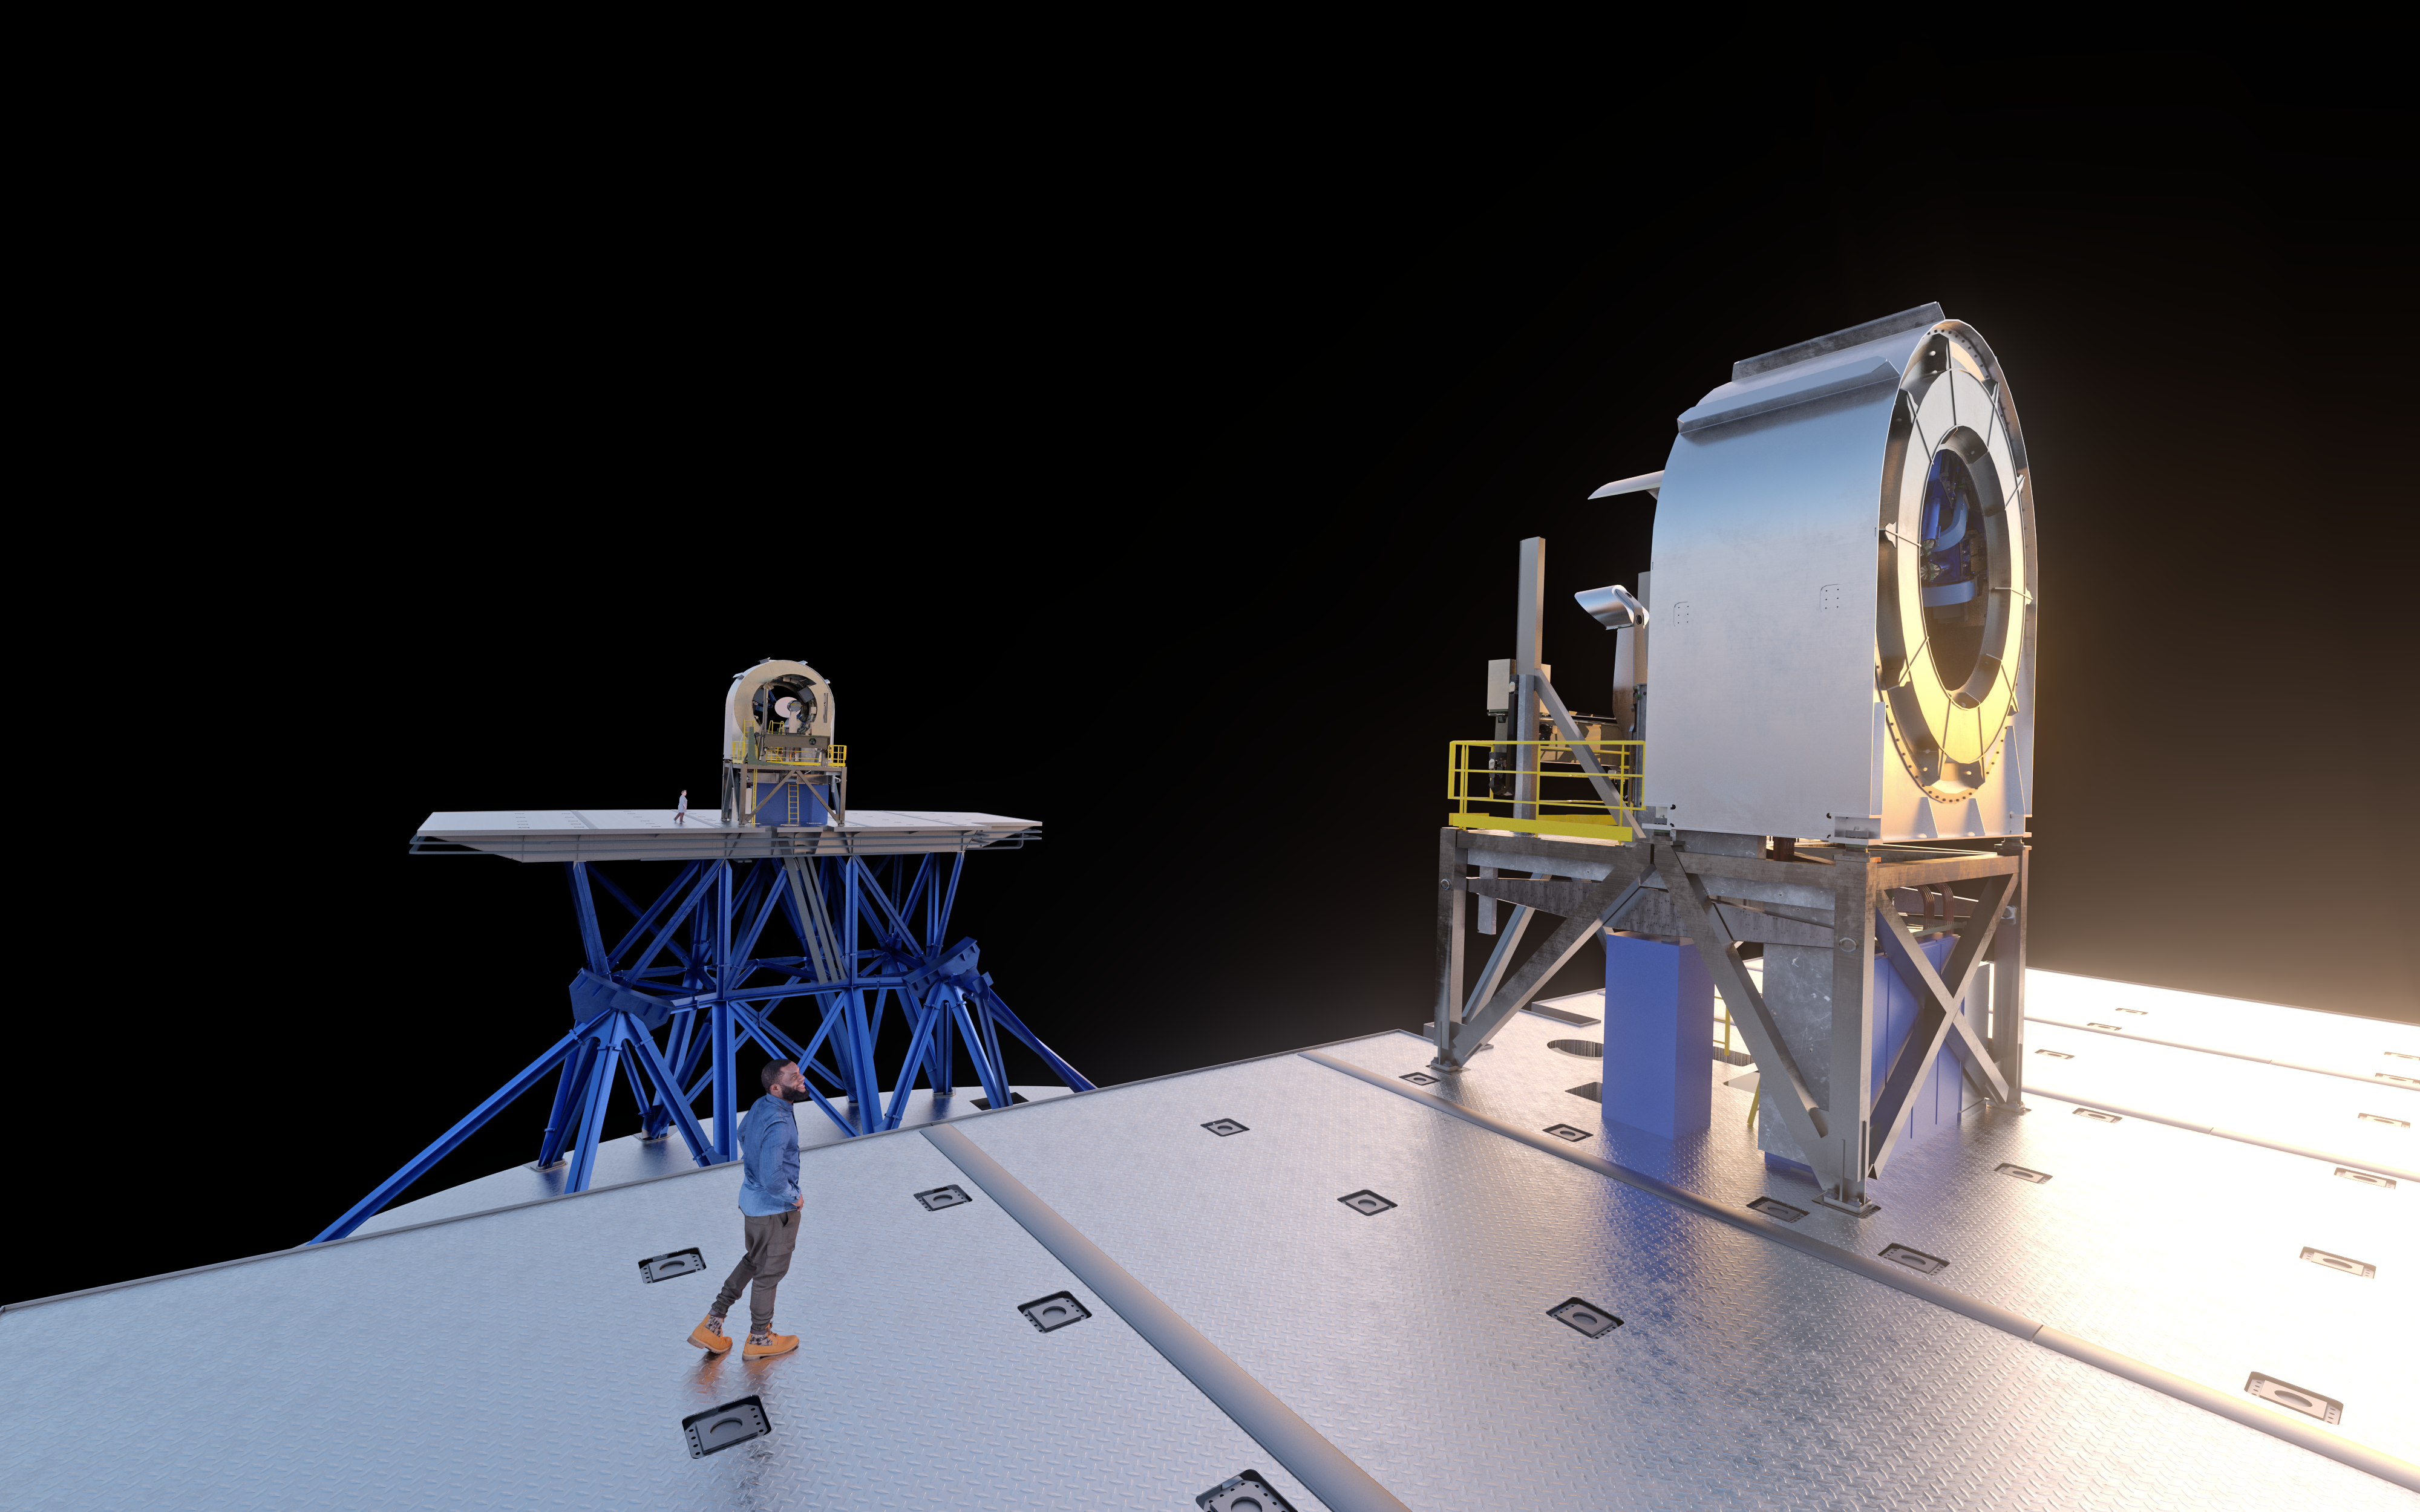

Artistic rendering of the two ELT prefocal stations

This rendering shows the two ELT prefocal stations, PFS-A and PFS-B, as they will be placed inside the ELT dome without the main ELT mirrors and structures visible. The stations will be located on two supporting platforms, located on opposite sides of the telescope main structure.

Credit: ESO/L. Calçada, IDOM